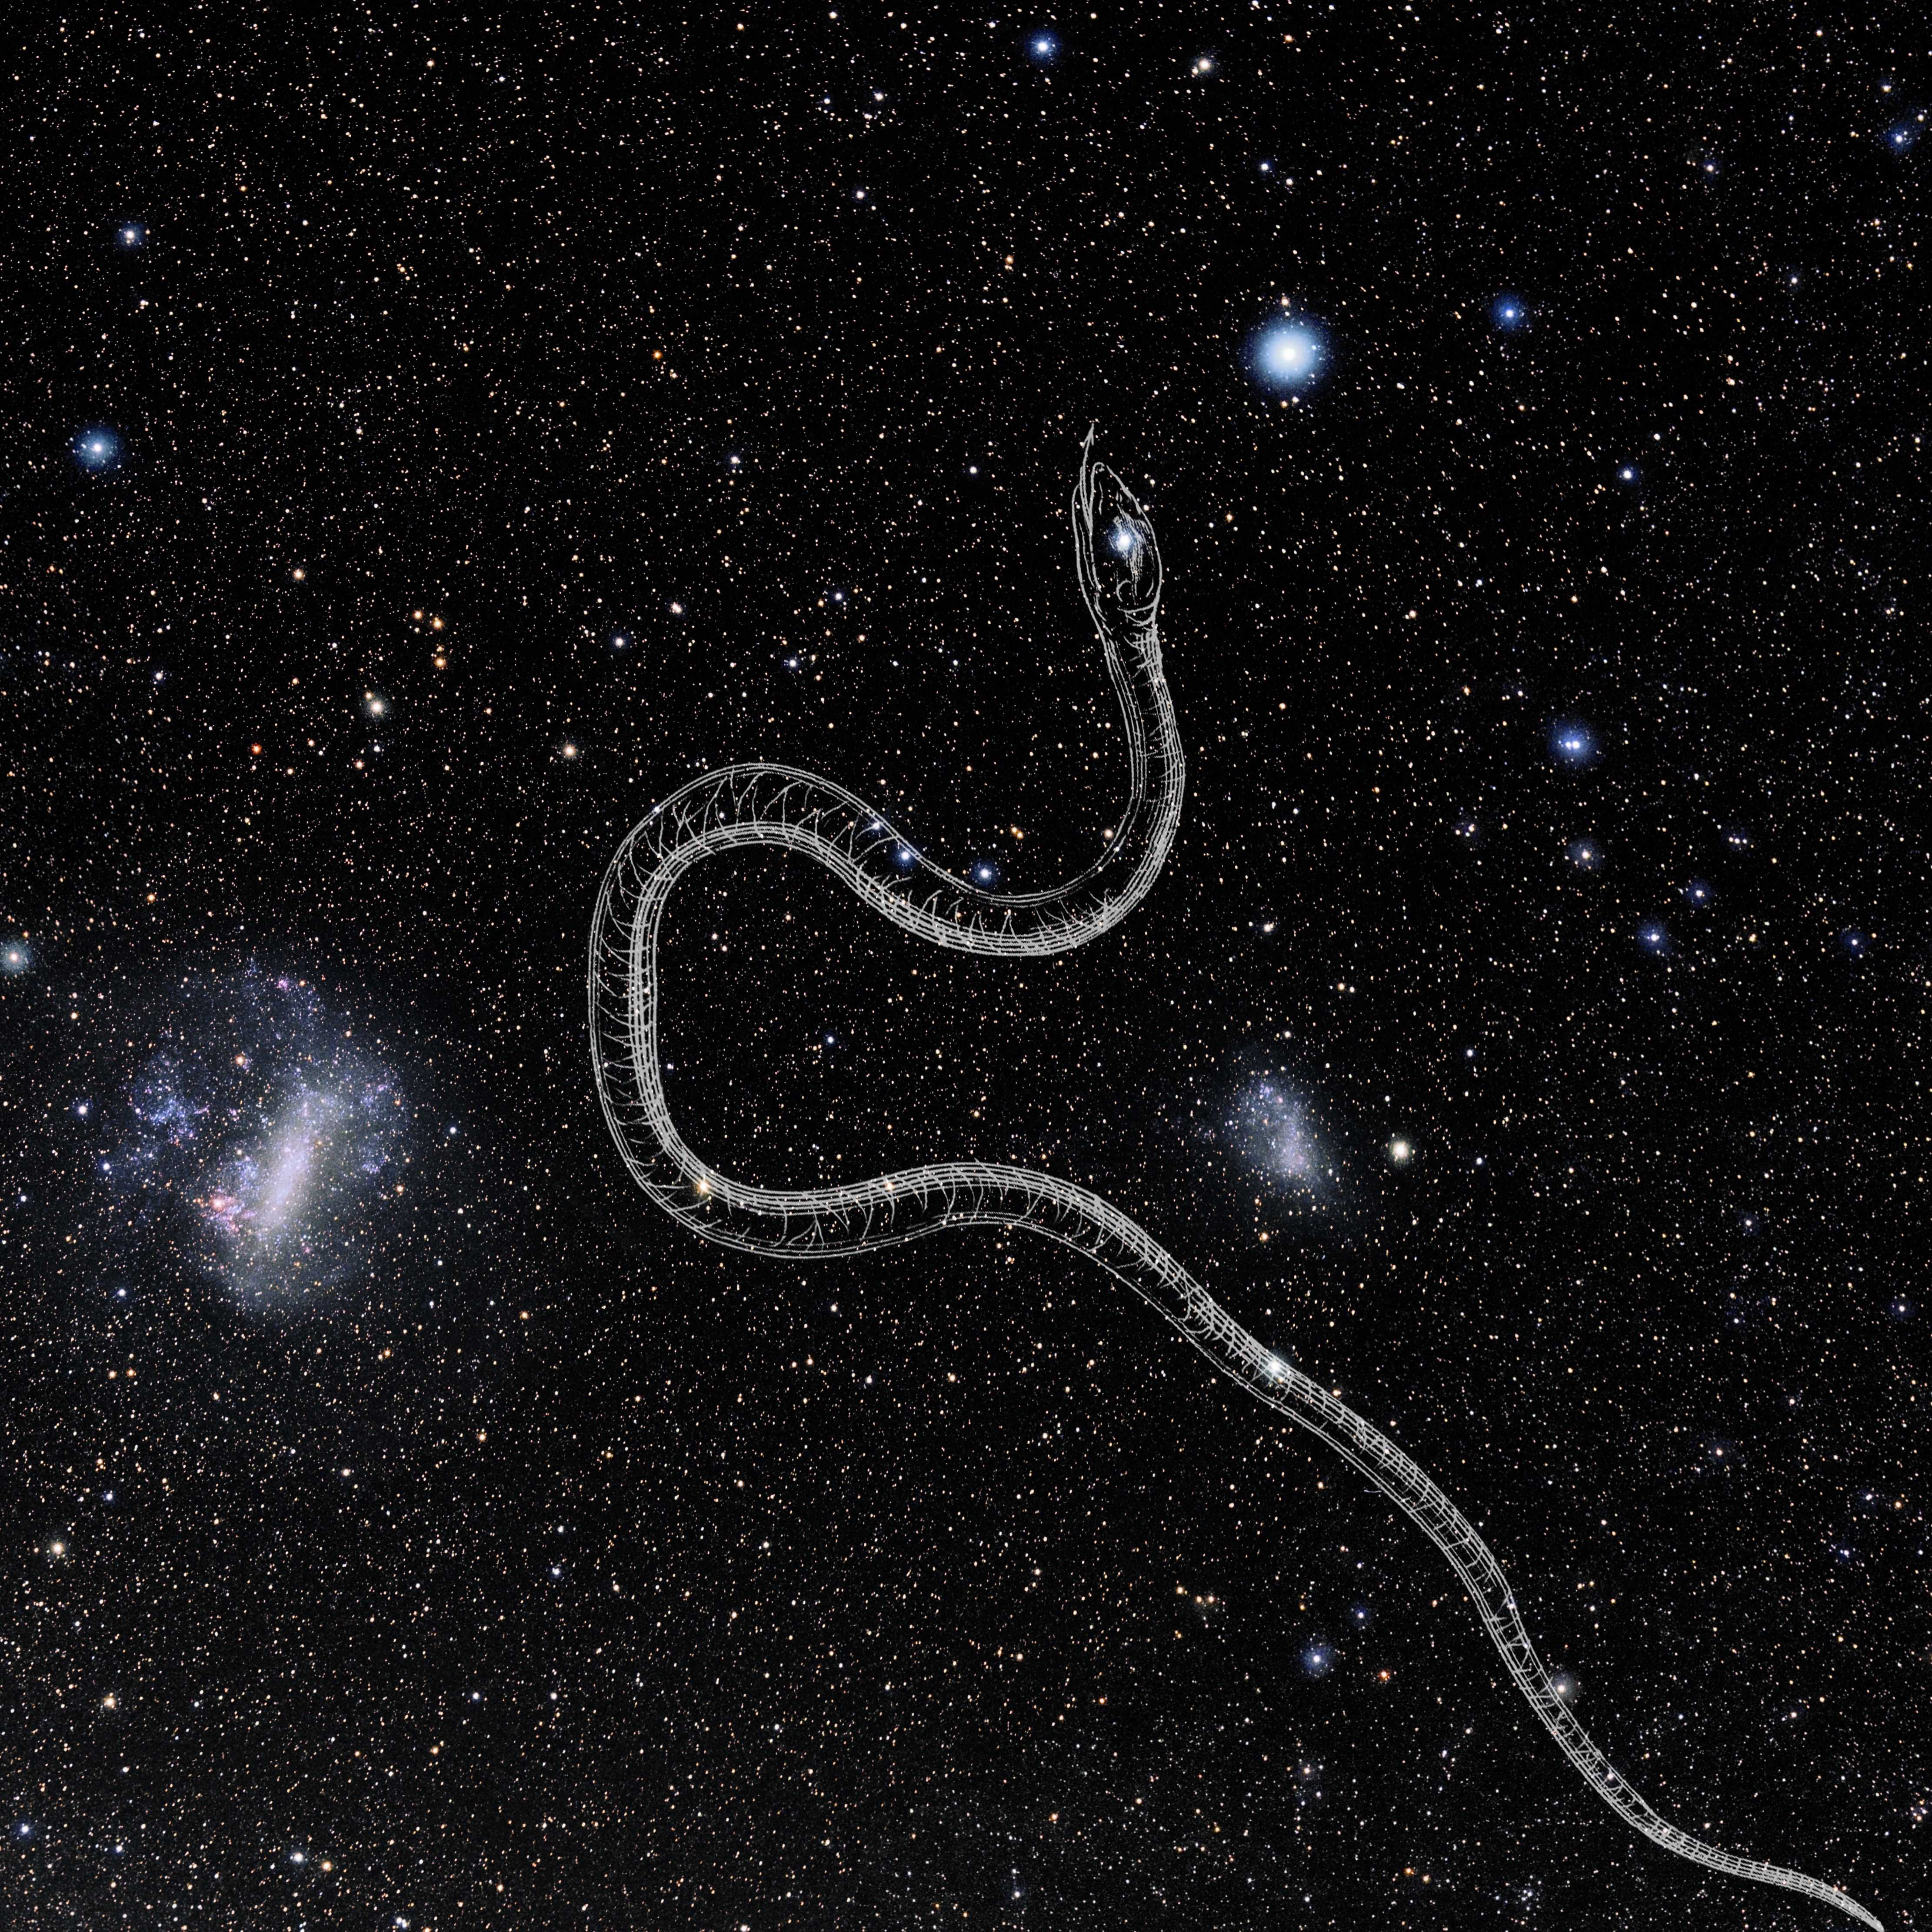

Hydrus with Hevelius Drawing

Photo of the constellation Hydrus from NOIRLab's 88 Constellations project showing Johannes Hevelius drawing of the constellation in Uranographia, his celestial catalogue in 1690.
Here is the version with the constellation 'stick figure' and here the unannotated version.

Credit: E. Slawik/NOIRLab/NSF/AURA/M. Zamani/J. Hevelius/NASA Universe of Learning/USNO/STScI